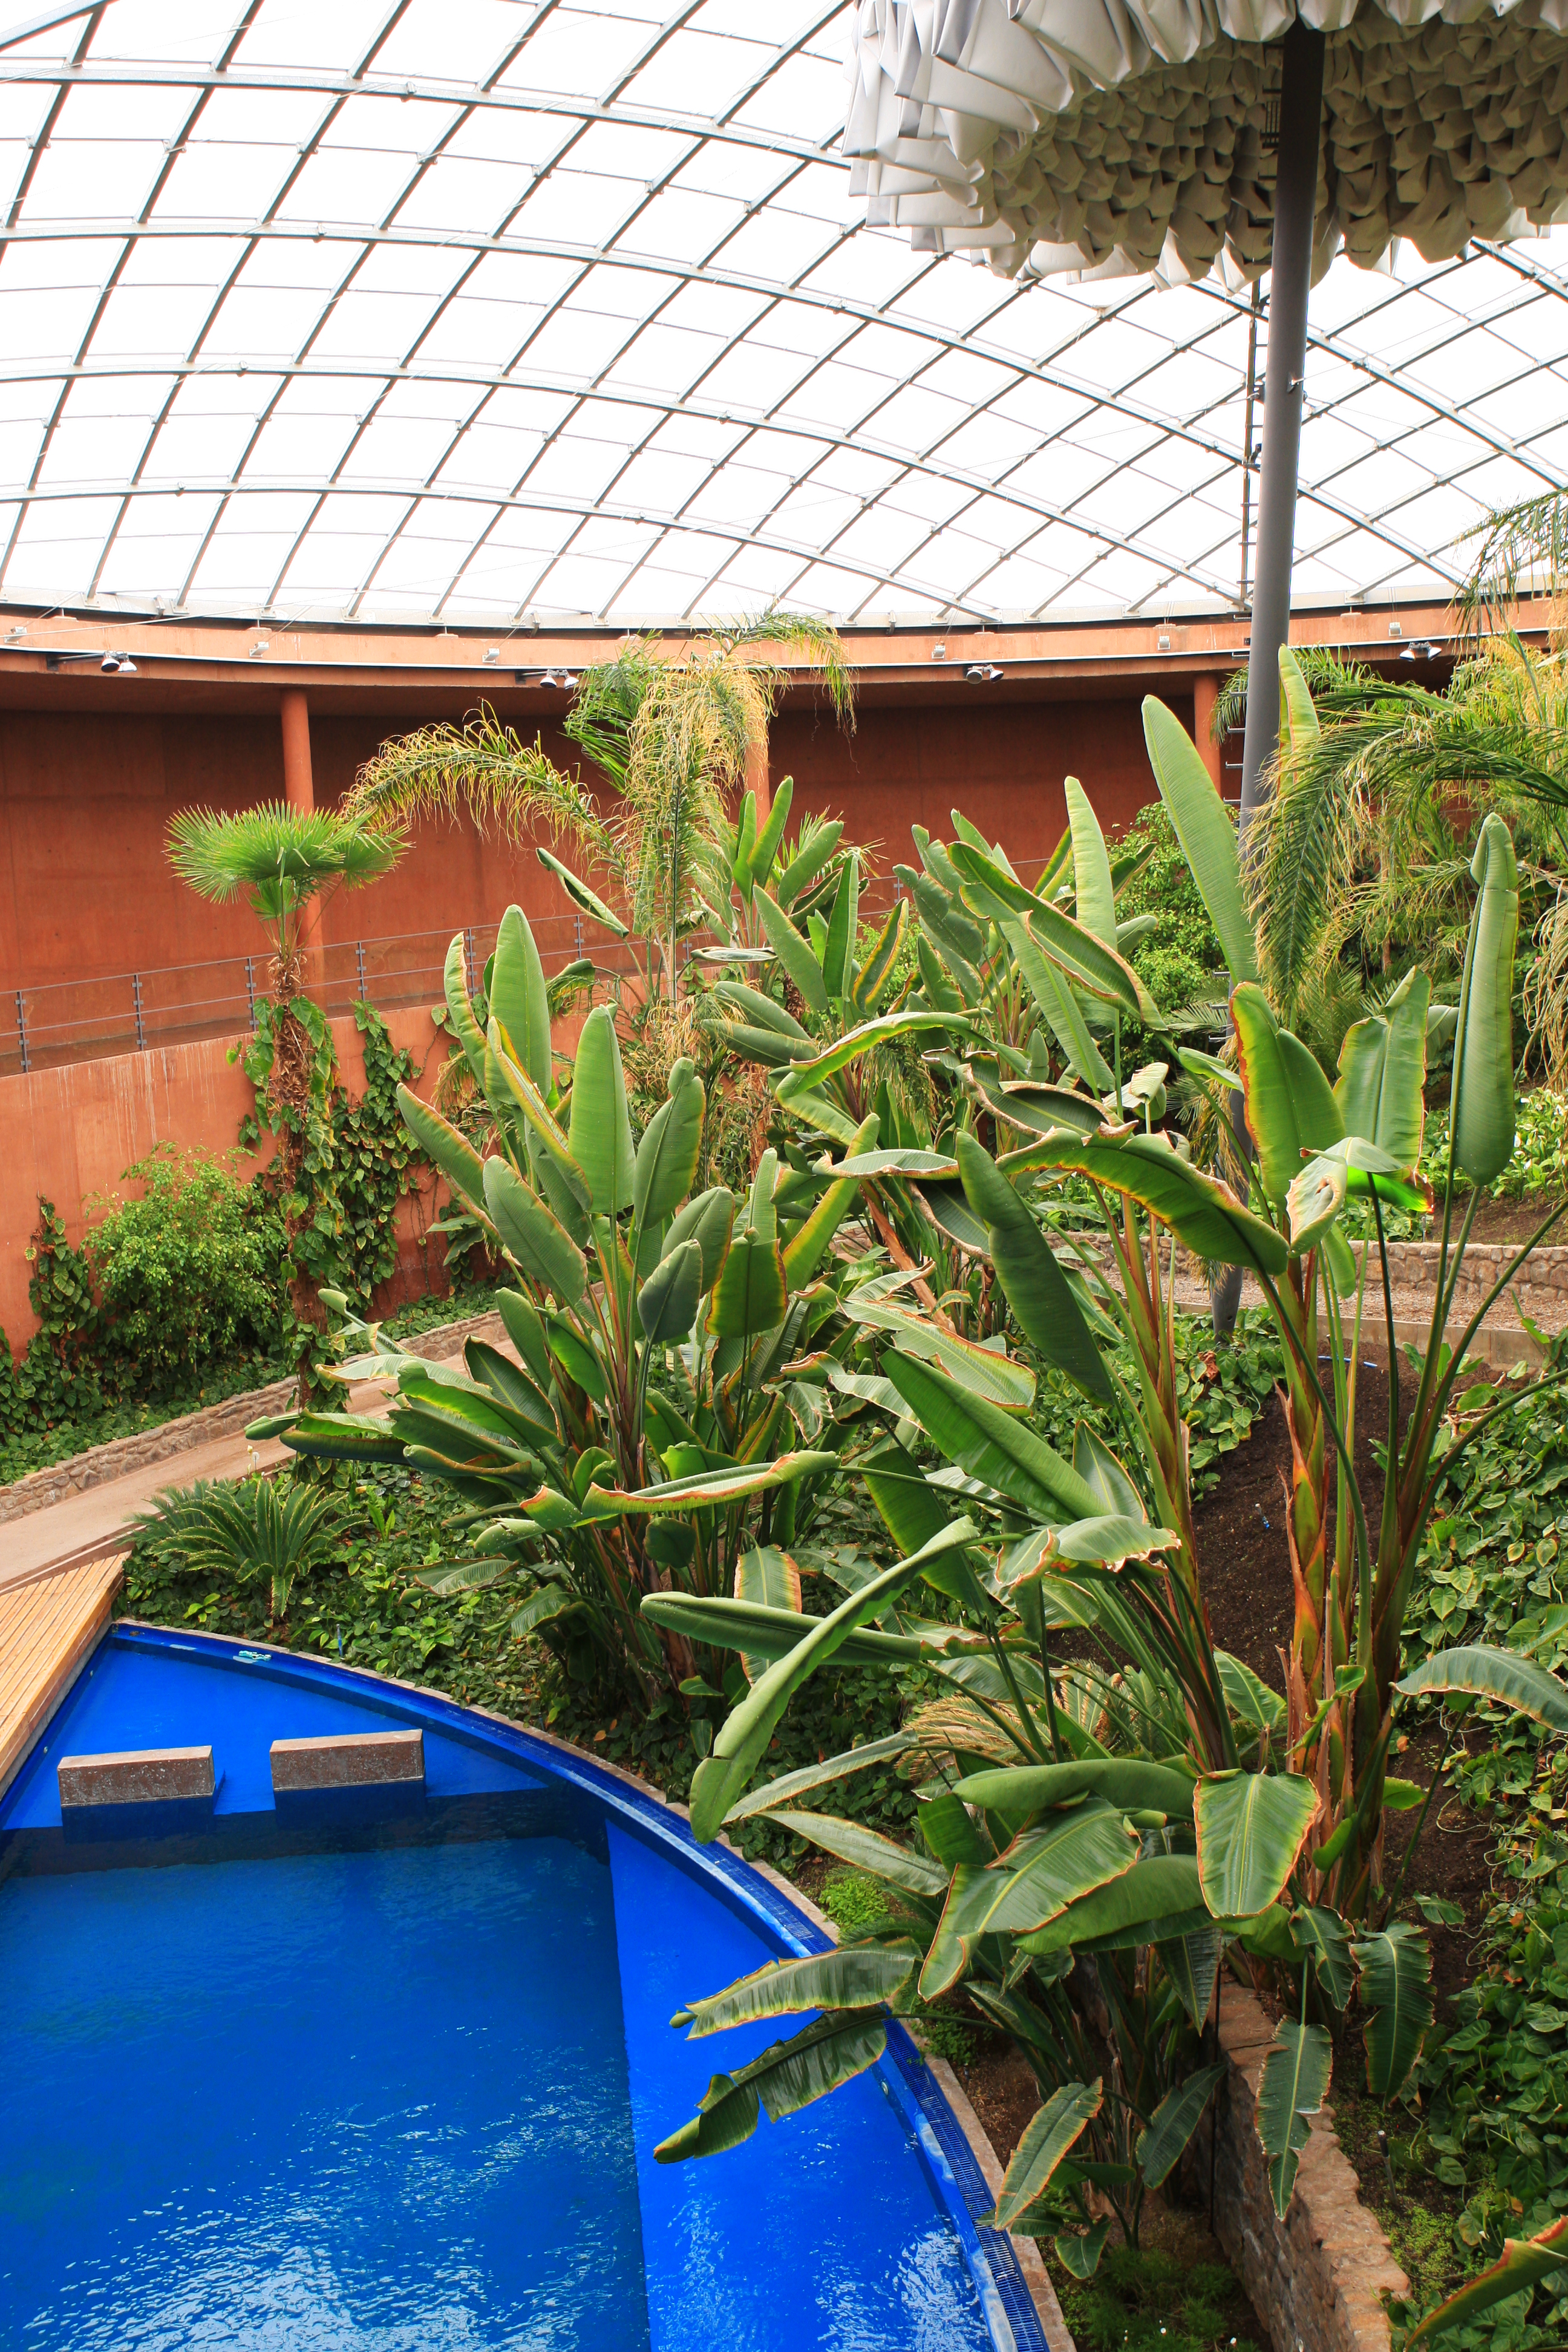

Paranal garden and swimming pool

The swimming pool and the indoor garden at the Paranal Residencia. This award-winning construction was designed by German architects Auer+Weber. The light to this central part of the building is given by a 35-metre dome.

Credit: ESO